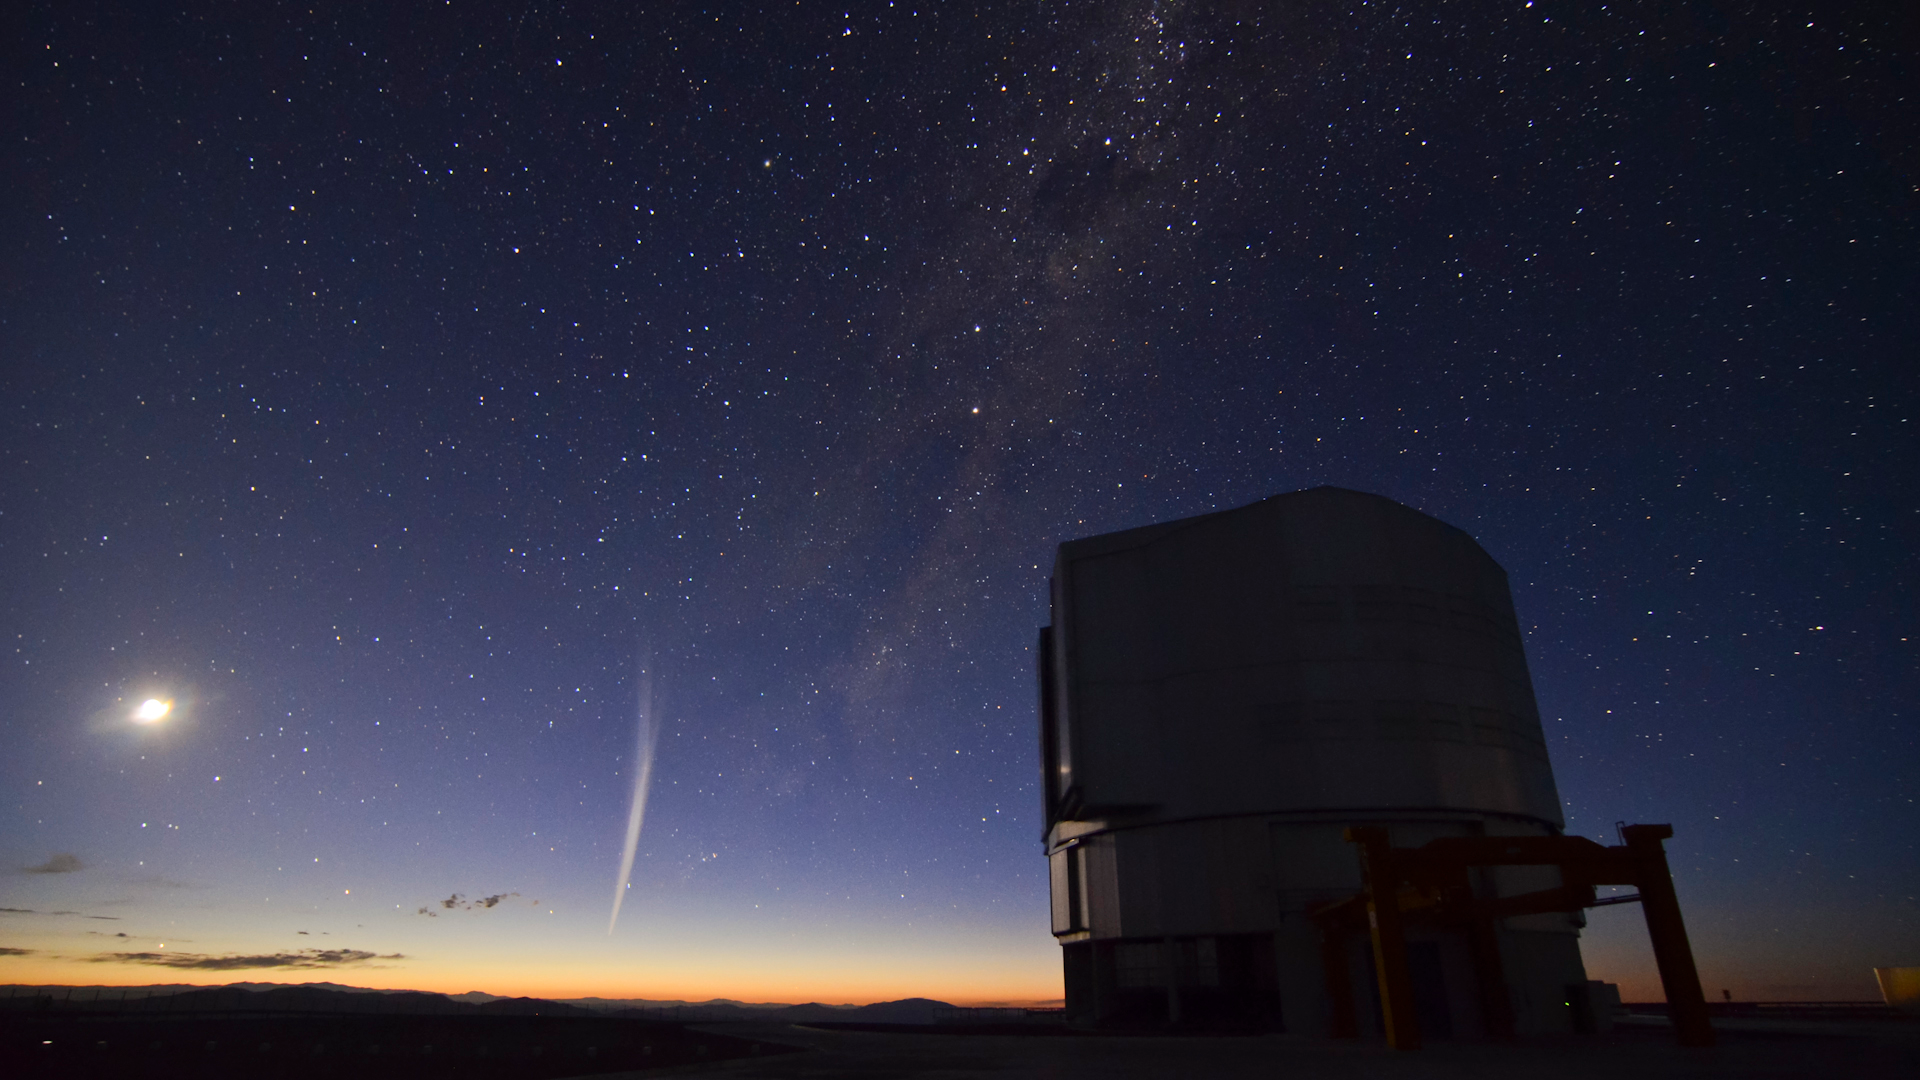

Christmas comet Lovejoy captured at Paranal

This photo comes from a time-lapse sequence taken by Gabriel Brammer from ESO just two days ago on 22 December 2011. Gabriel was finishing his night shift as support astronomer at the Paranal Observatory when the comet rose over the horizon just before dawn. Comet Lovejoy has been the talk of the astronomy community over the past few weeks. It was first discovered on 27 November by the Australian amateur astronomer Terry Lovejoy and was classified as a Kreutz sungrazer, with its orbit taking it very close to the Sun, passing a mere 140 000 kilometres from the its surface.

Credit: ESO/G. Brammer